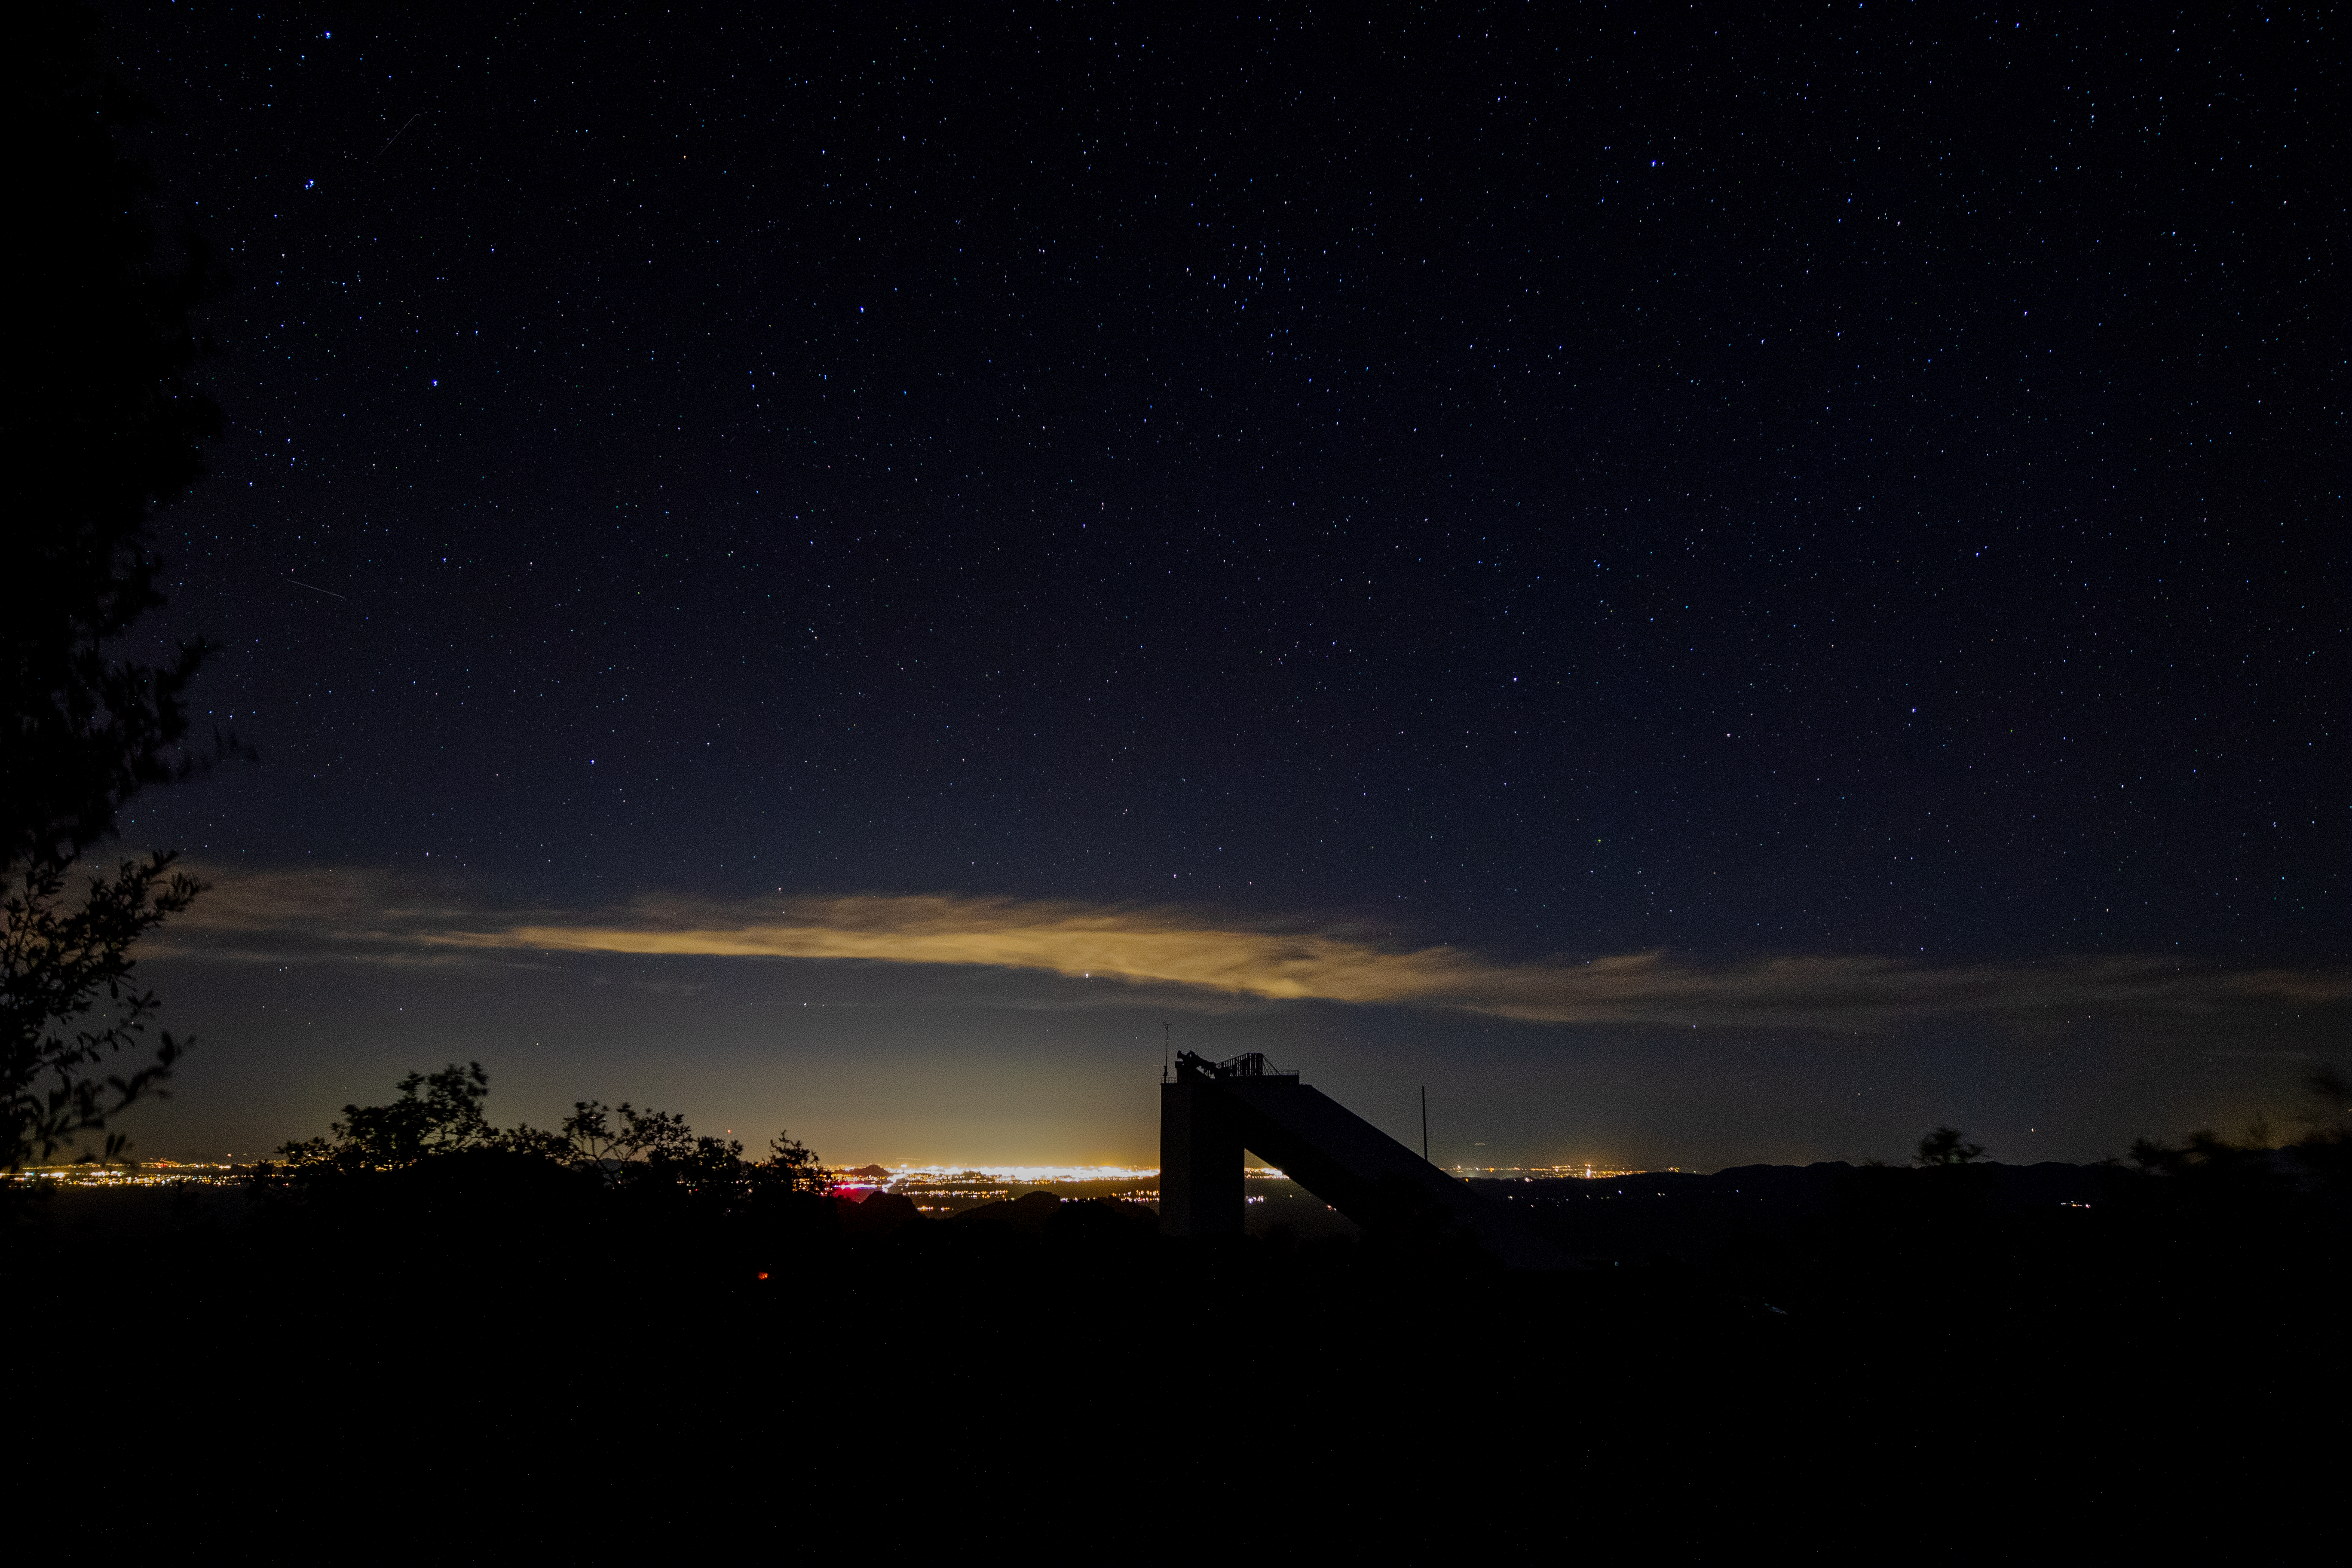

McMath-Pierce Solar Telescope at Night

The McMath-Pierce Solar Telescope underneath a blanket of stars on Kitt Peak National Observatory in Arizona, as it is illuminated by the city lights of Tucson in the background.

Credit: Kitt Peak National Observatory/NOIRLab/NSF/AURA/P. Marenfeld